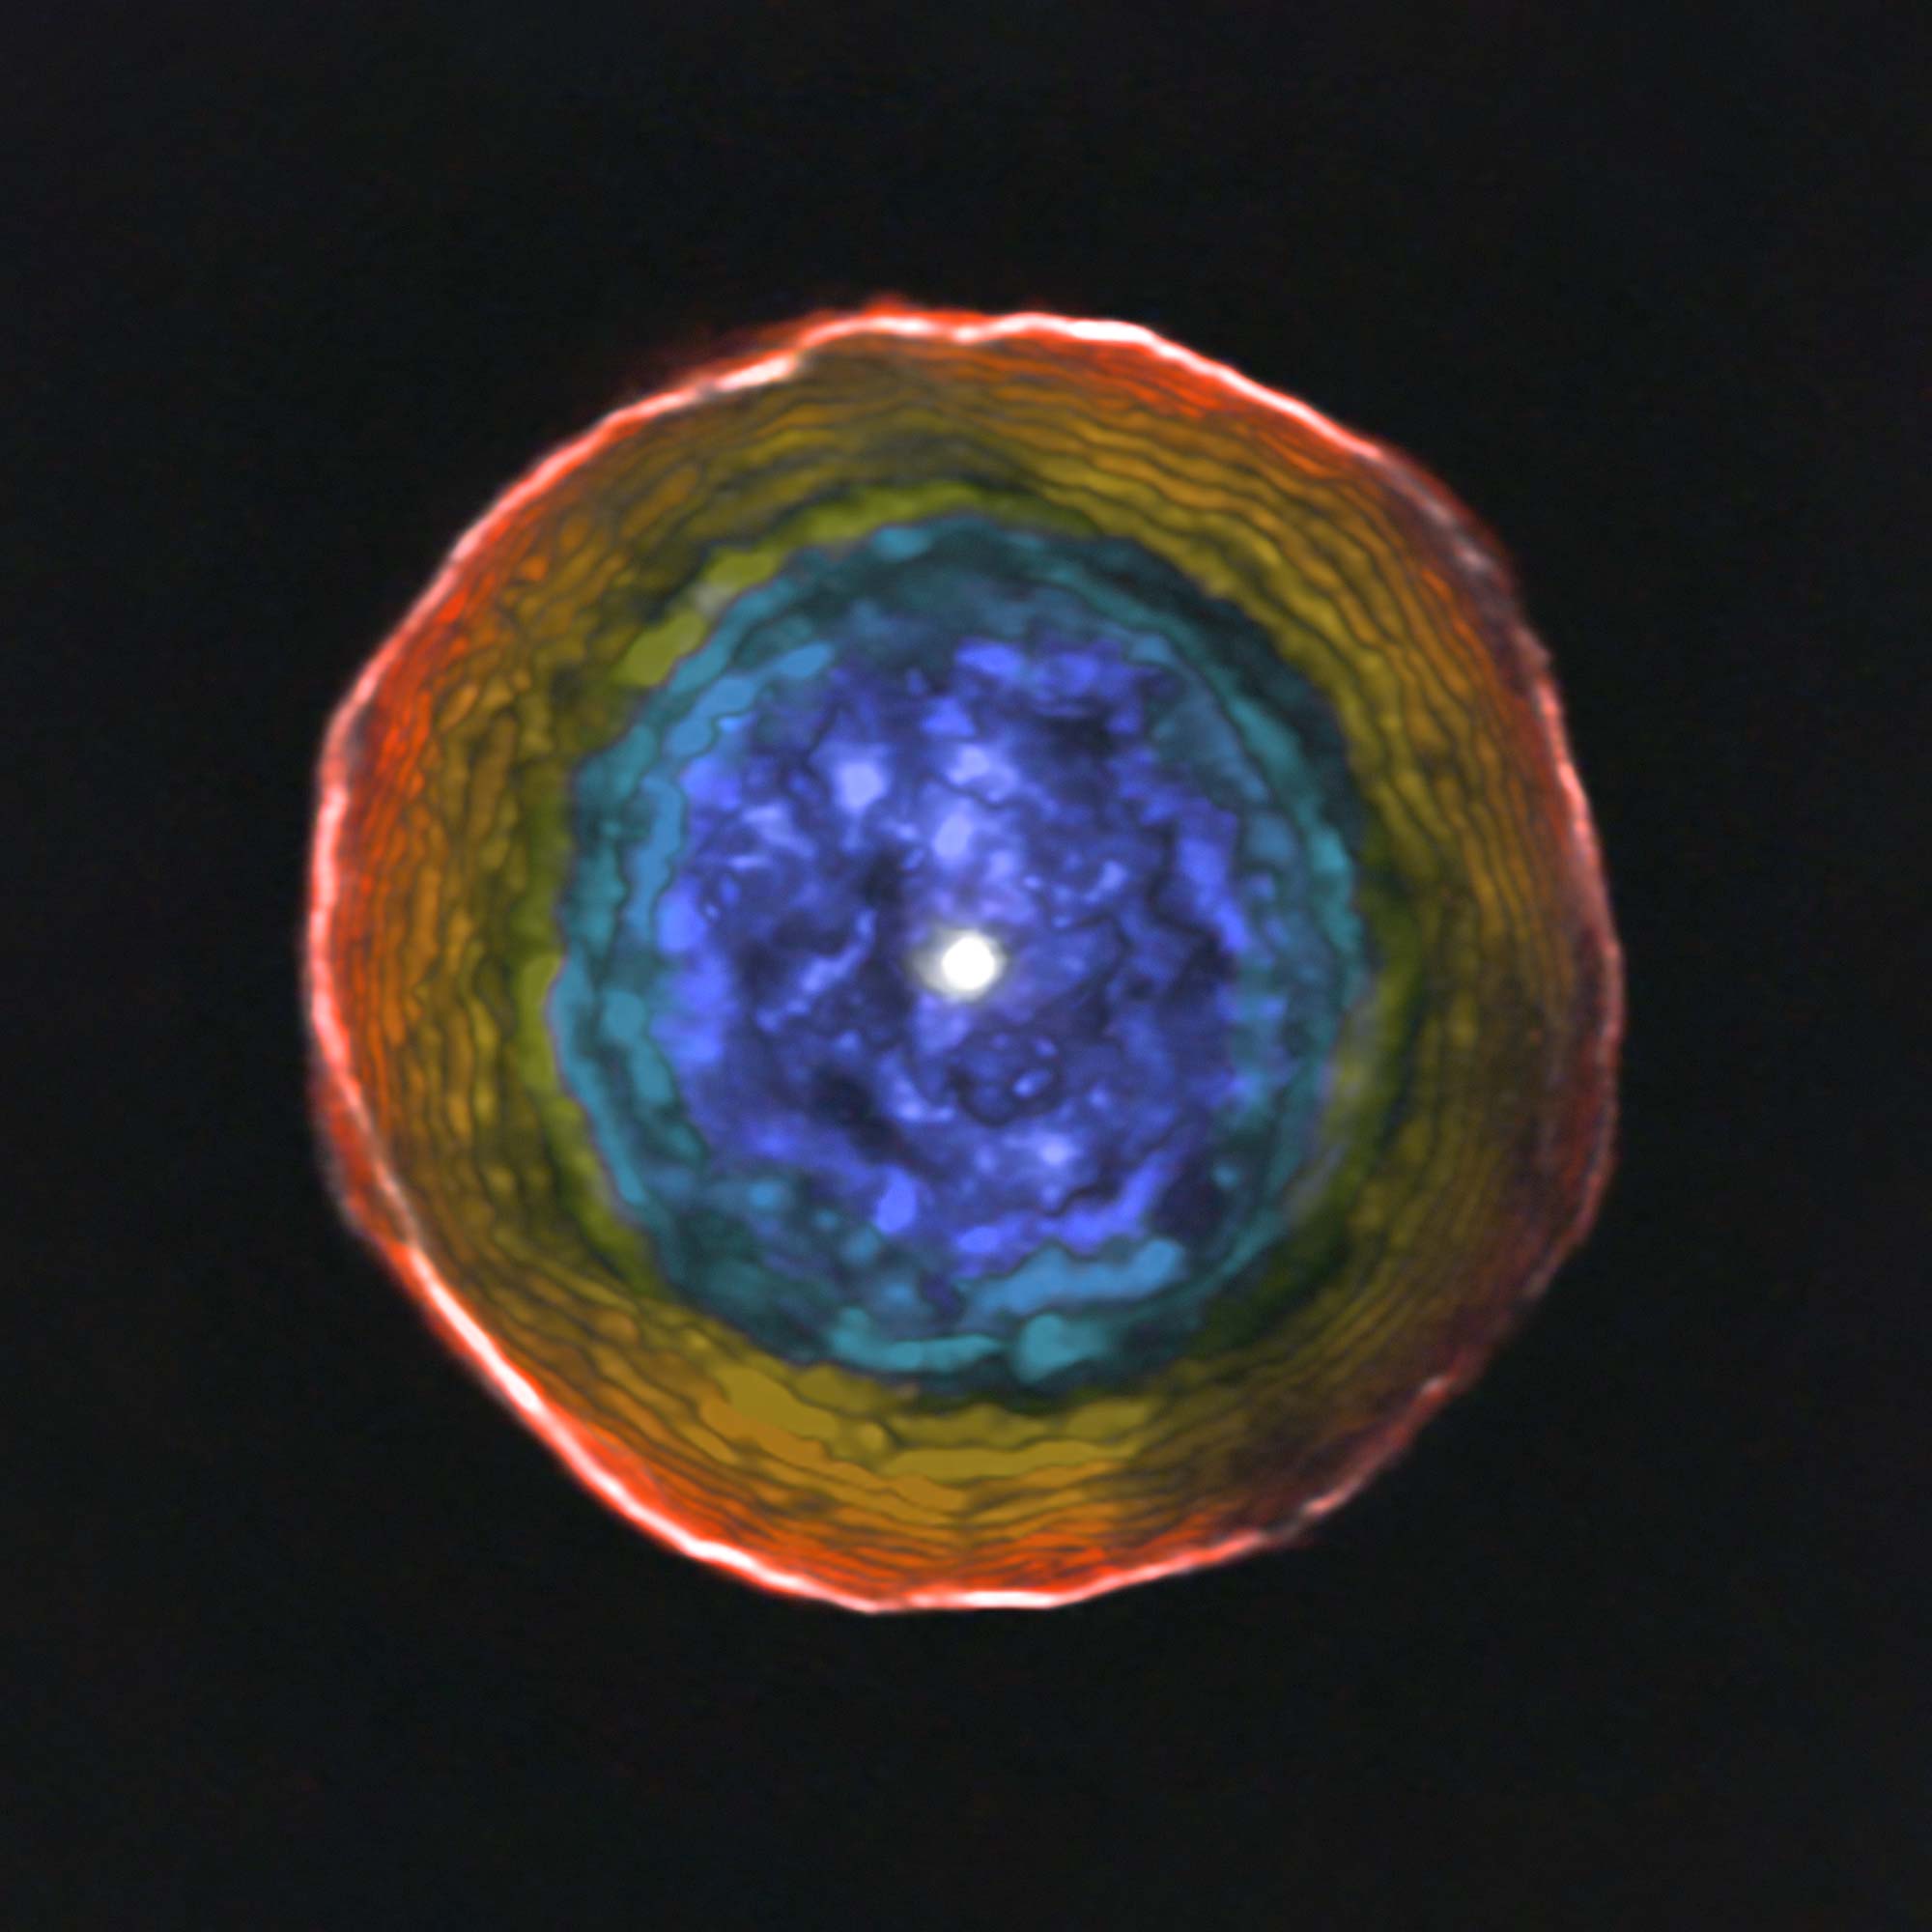

ALMA view of the motions of material in the shell around U Antliae

This image was created from ALMA data on the unusual red carbon star U Antliae and its surrounding shell of material. The colours show the motion of the glowing material in the shell along the line of sight to the Earth. Blue material lies between us and the central star, and is moving towards us. Red material around the edge is moving away from the star, but not towards the Earth. For clarity this view does not include the material on the far side of the star, which is receding from us in a symmetrical manner.

Credit: ALMA (ESO/NAOJ/NRAO); F. Kerschbaum